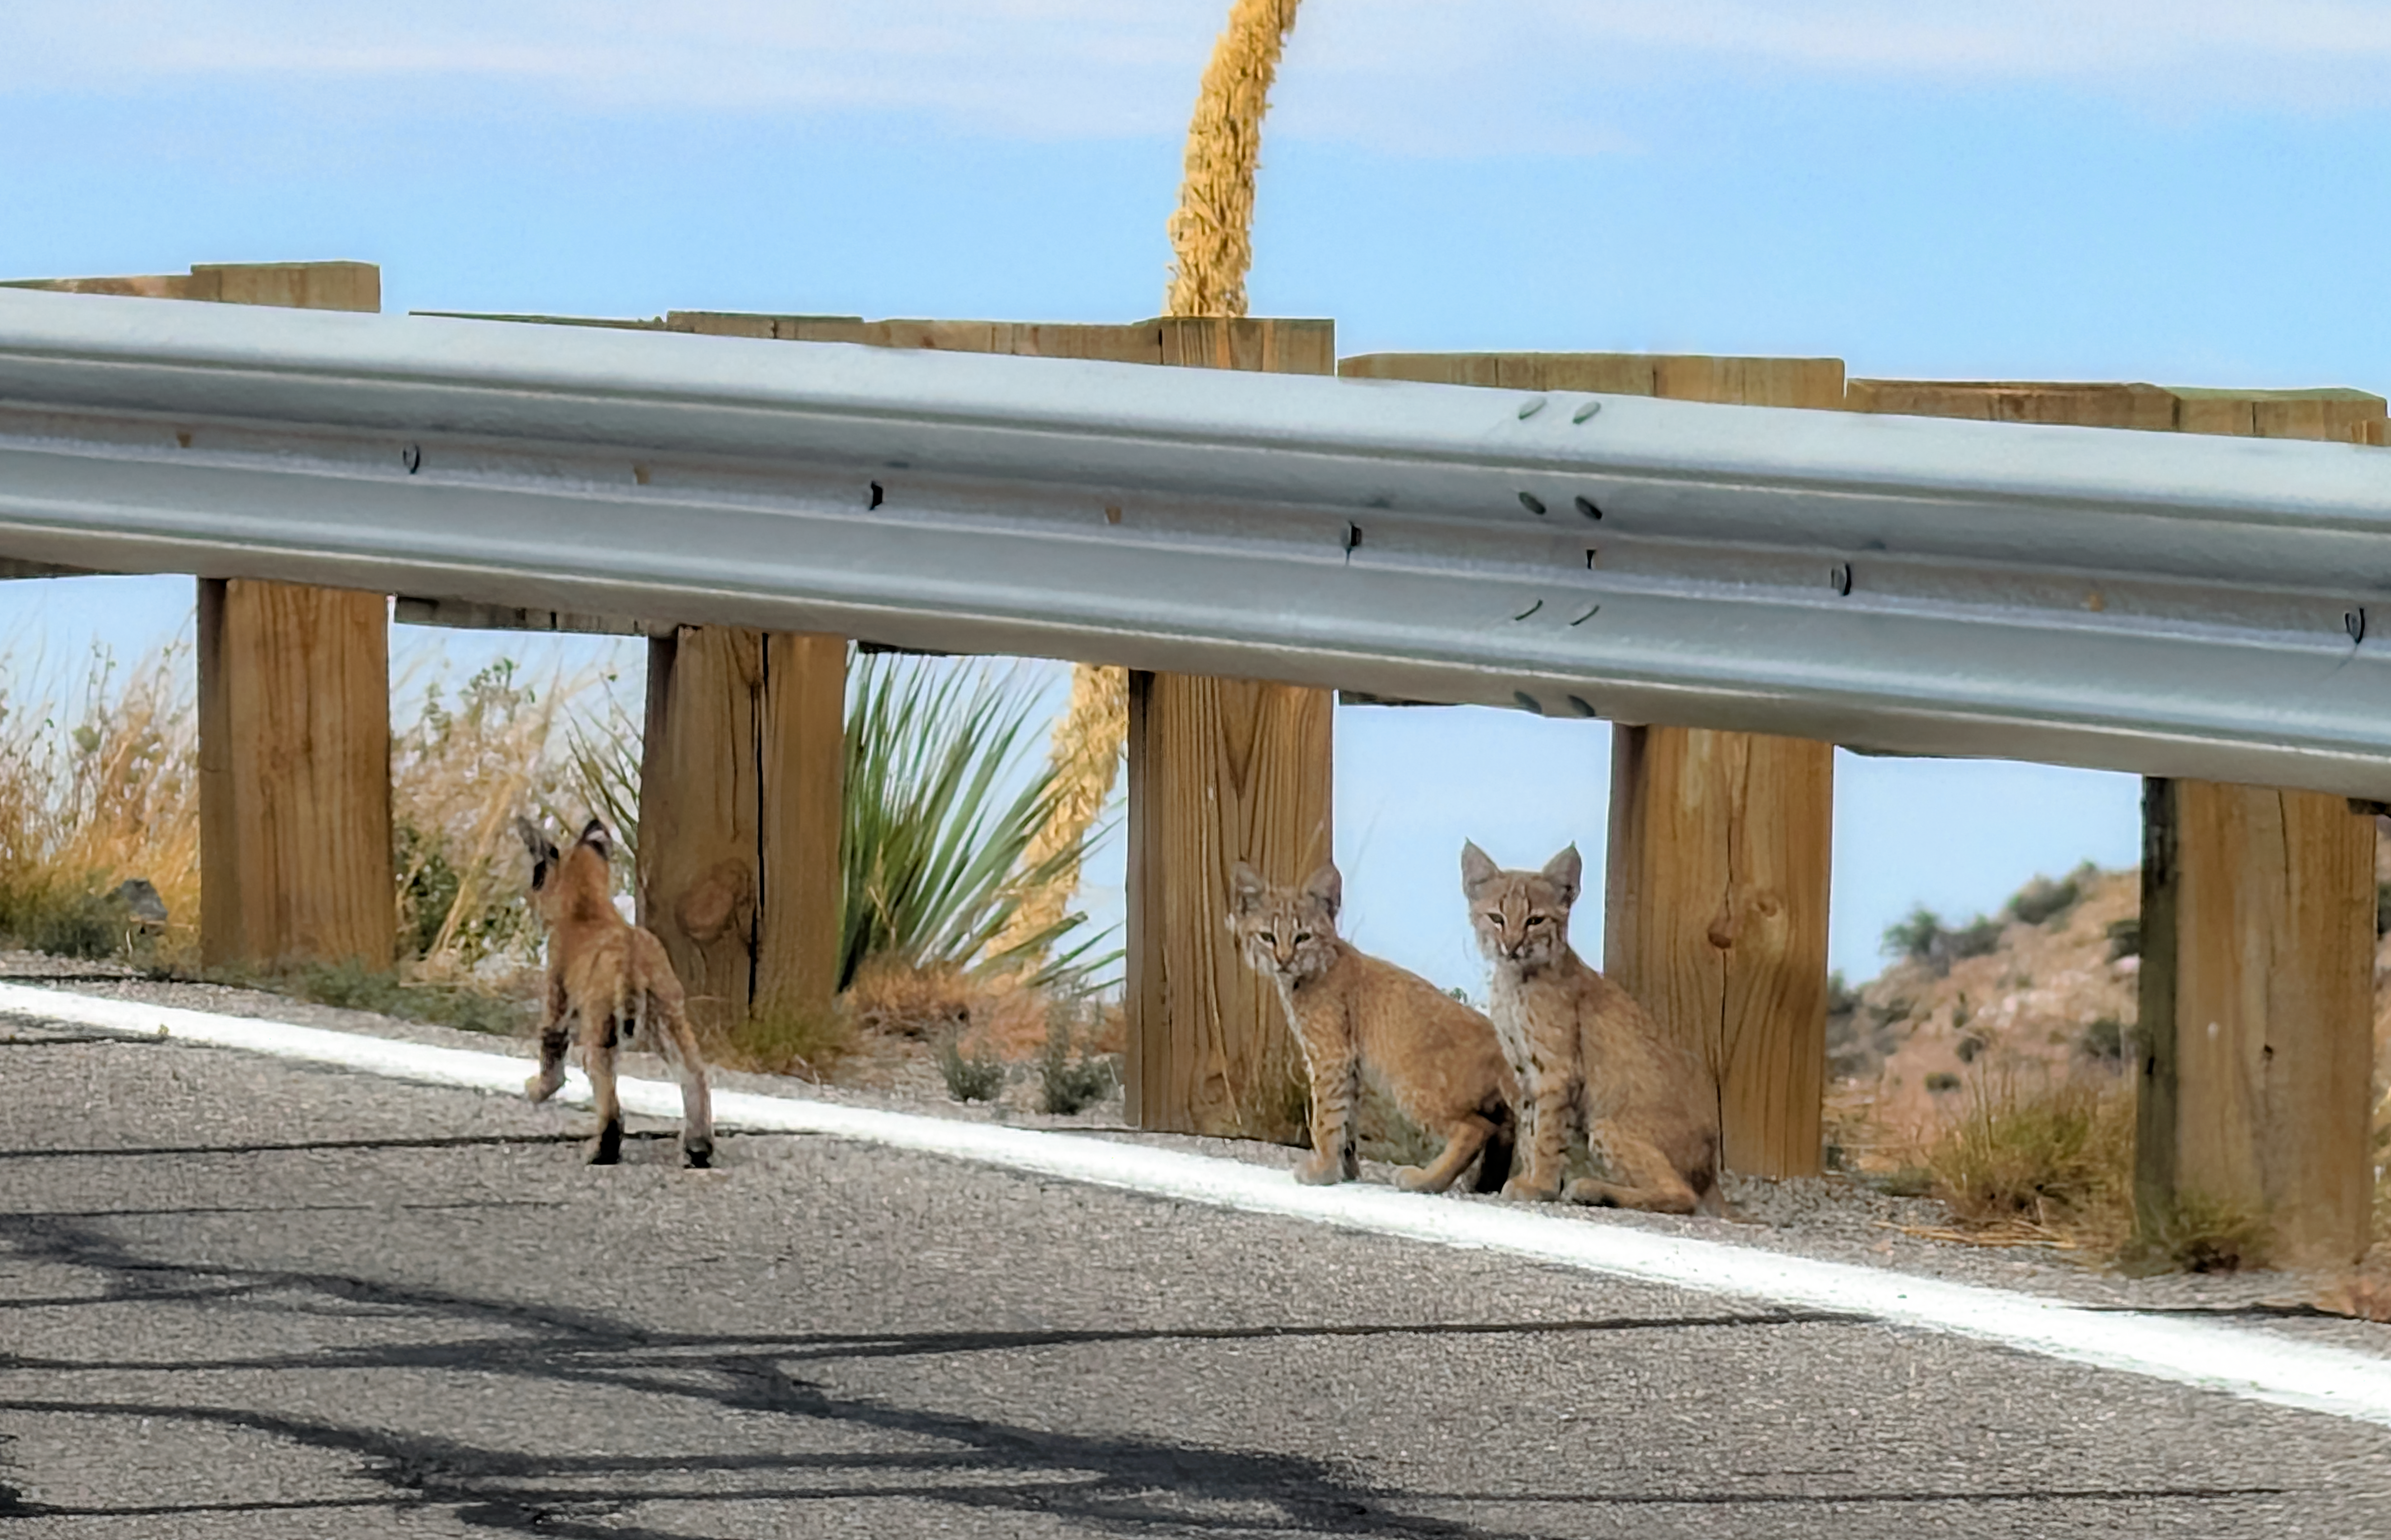

Bobcat Kittens on Kitt Peak

A visitor to NSF Kitt Peak National Observatory captured this image of three bobcat kittens in July 2026 on the road leading to the summit. Bobcats are most commonly seen near rugged and brushy environments, such as the scrub of the Sonoran Desert. An average litter consists of 2-3 kittens, born from March to June.

Credit: KPNO/NOIRLab/NSF/AURA